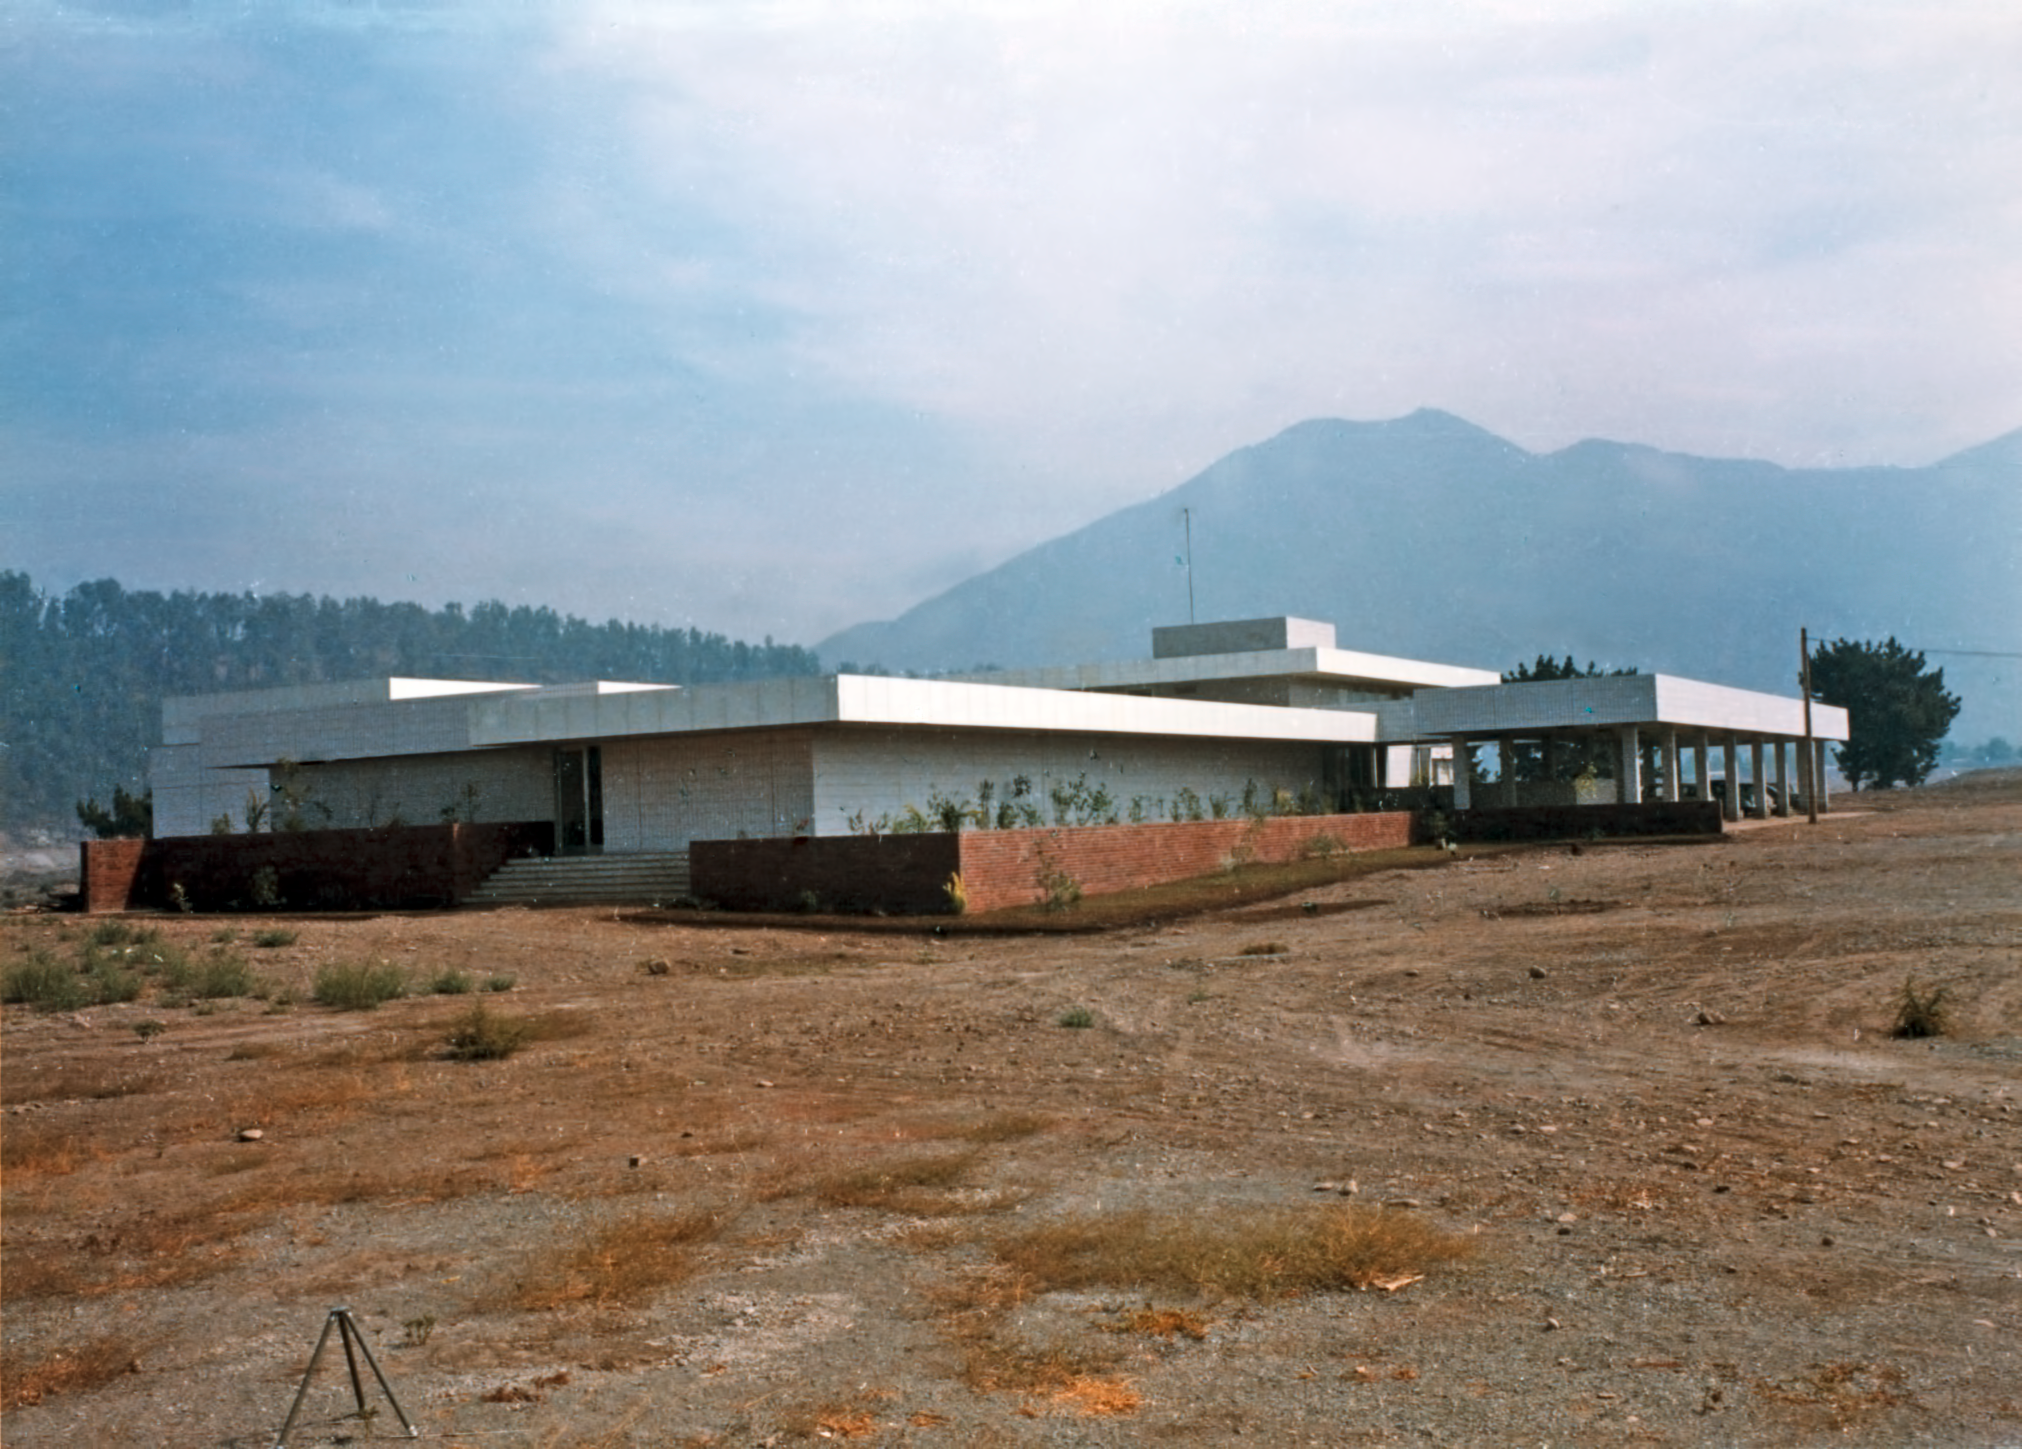

The Vitacura building

The Vitacura office building just after erection.

Credit: ESO